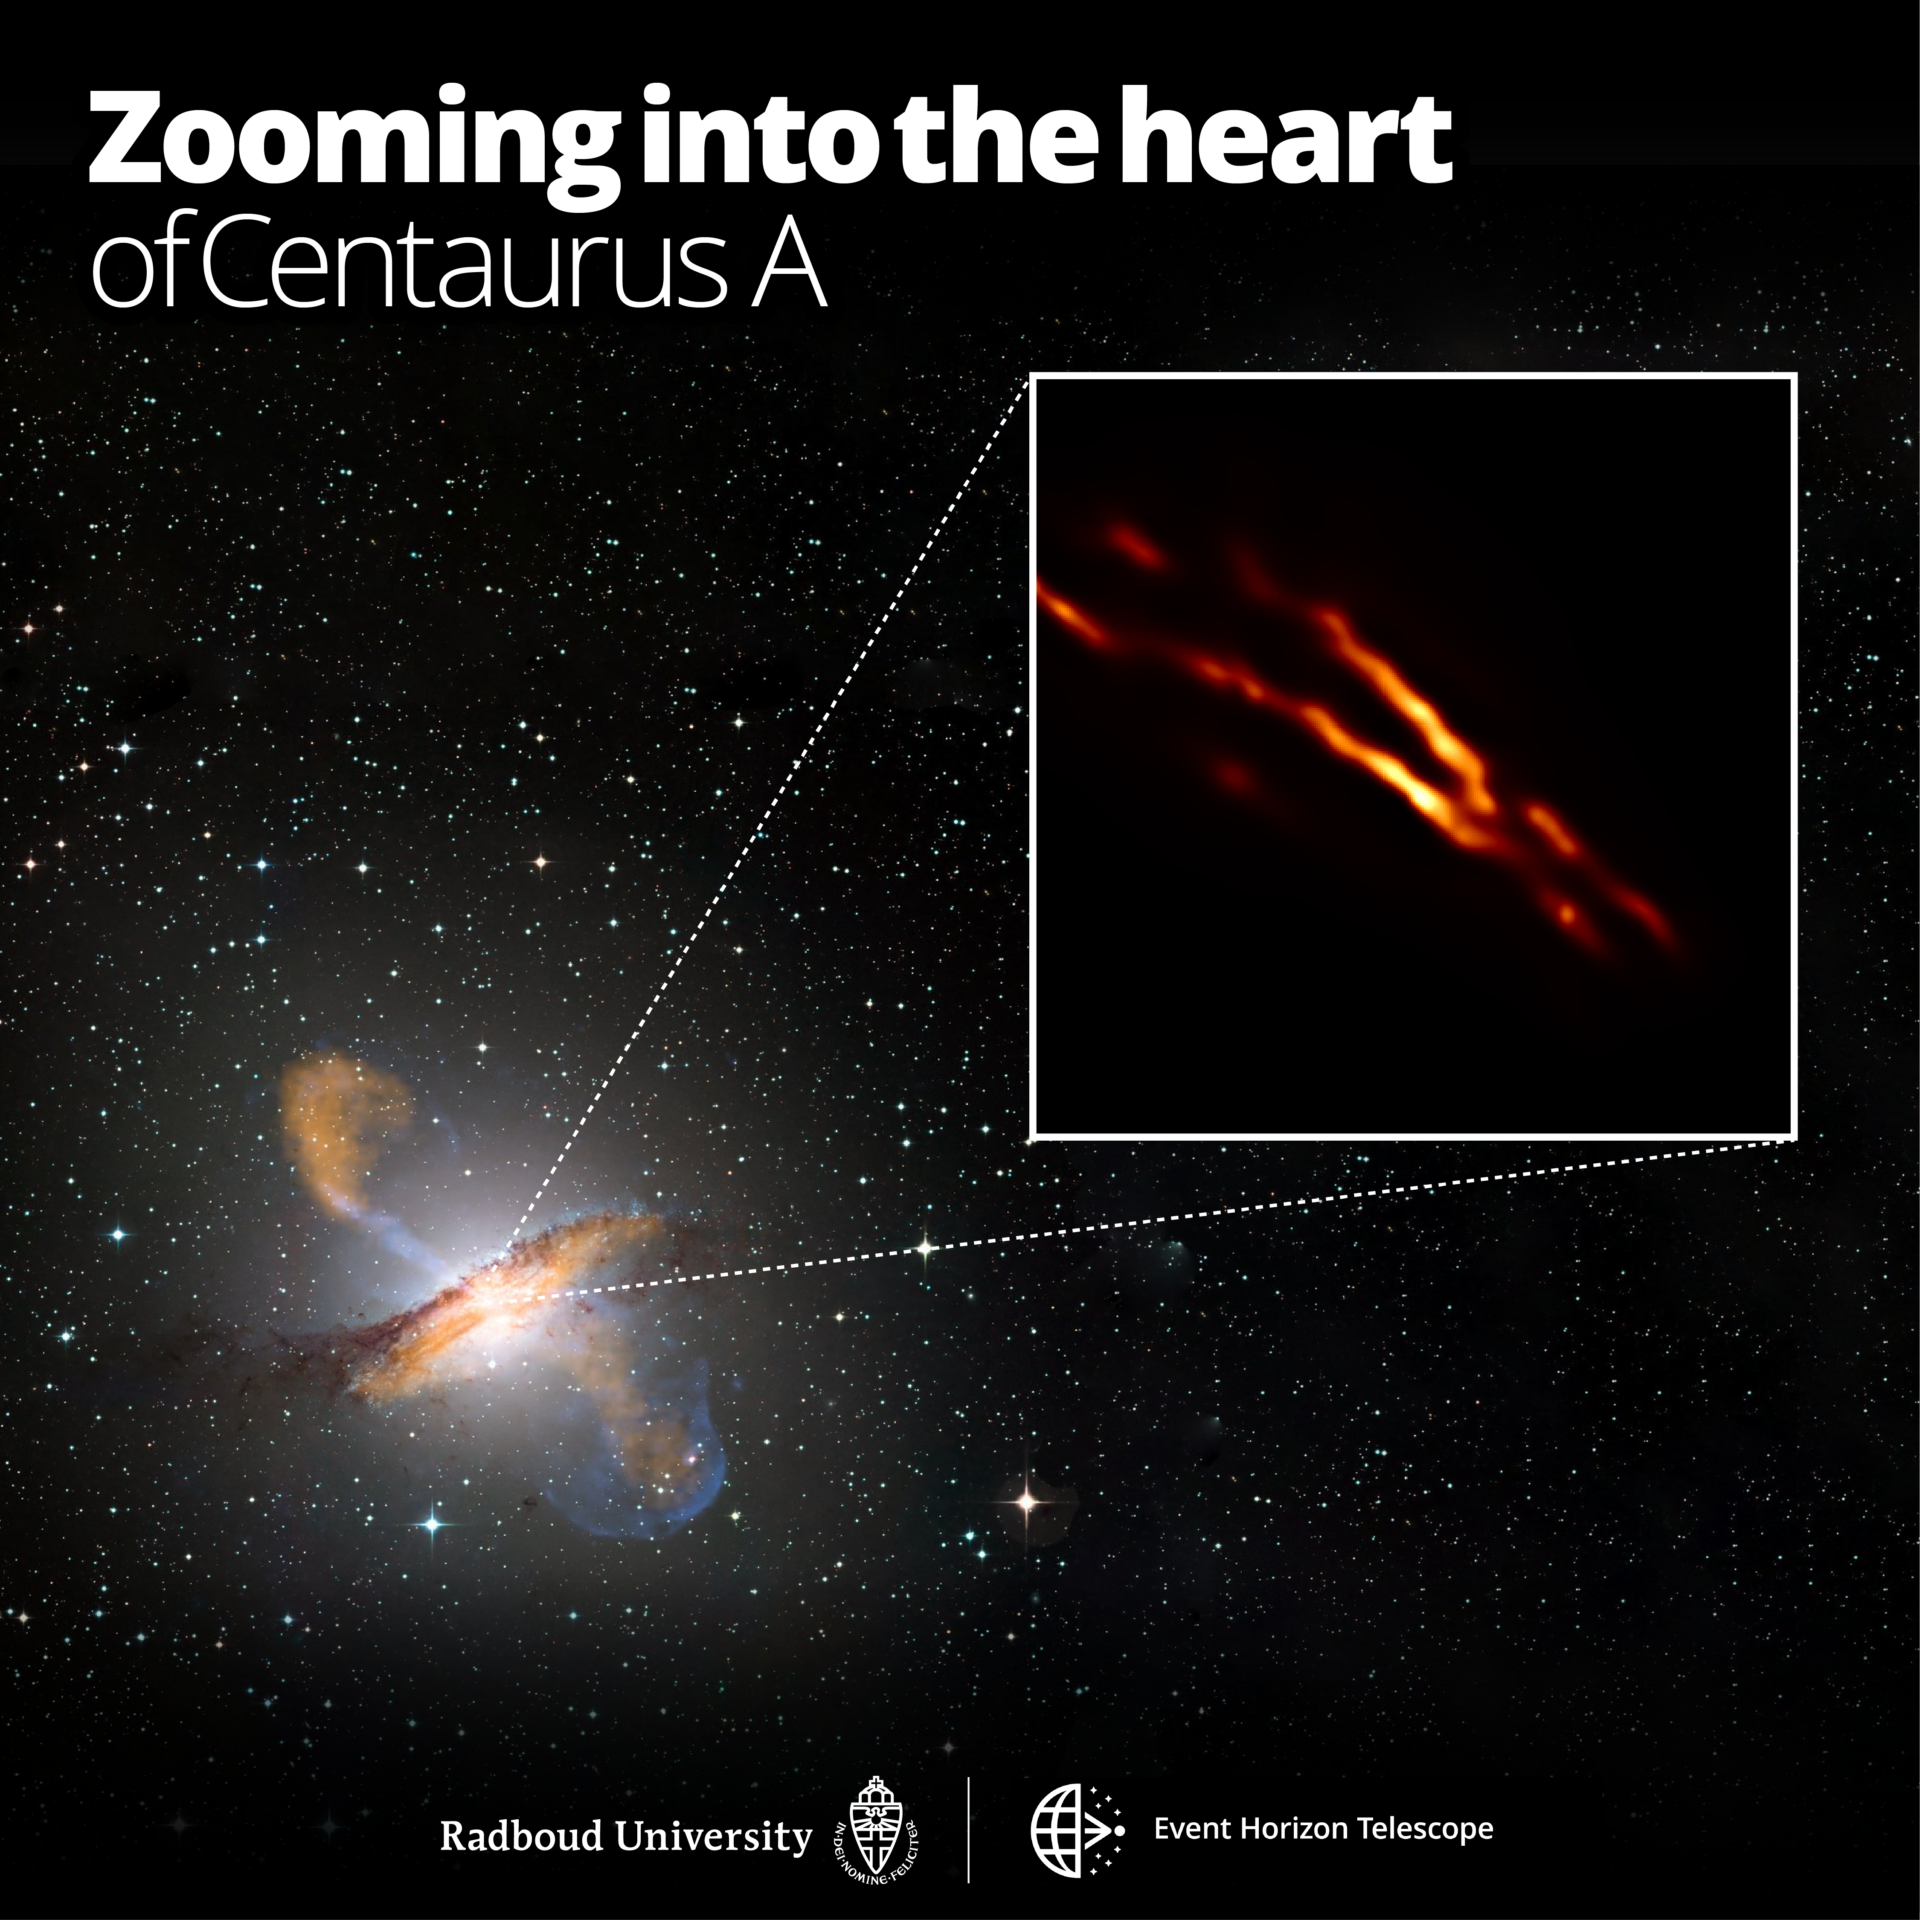

Zooming into the heart of Centaurus A

Highest resolution image of Centaurus A obtained with the Event Horizon Telescope on top of a color composite image of the entire galaxy.

Credit: Radboud University; ESO/WFI; MPIfR/ESO/APEX/A. Weiss et al.; NASA/CXC/CfA/R. Kraft et al.; EHT/M. Janssen et al